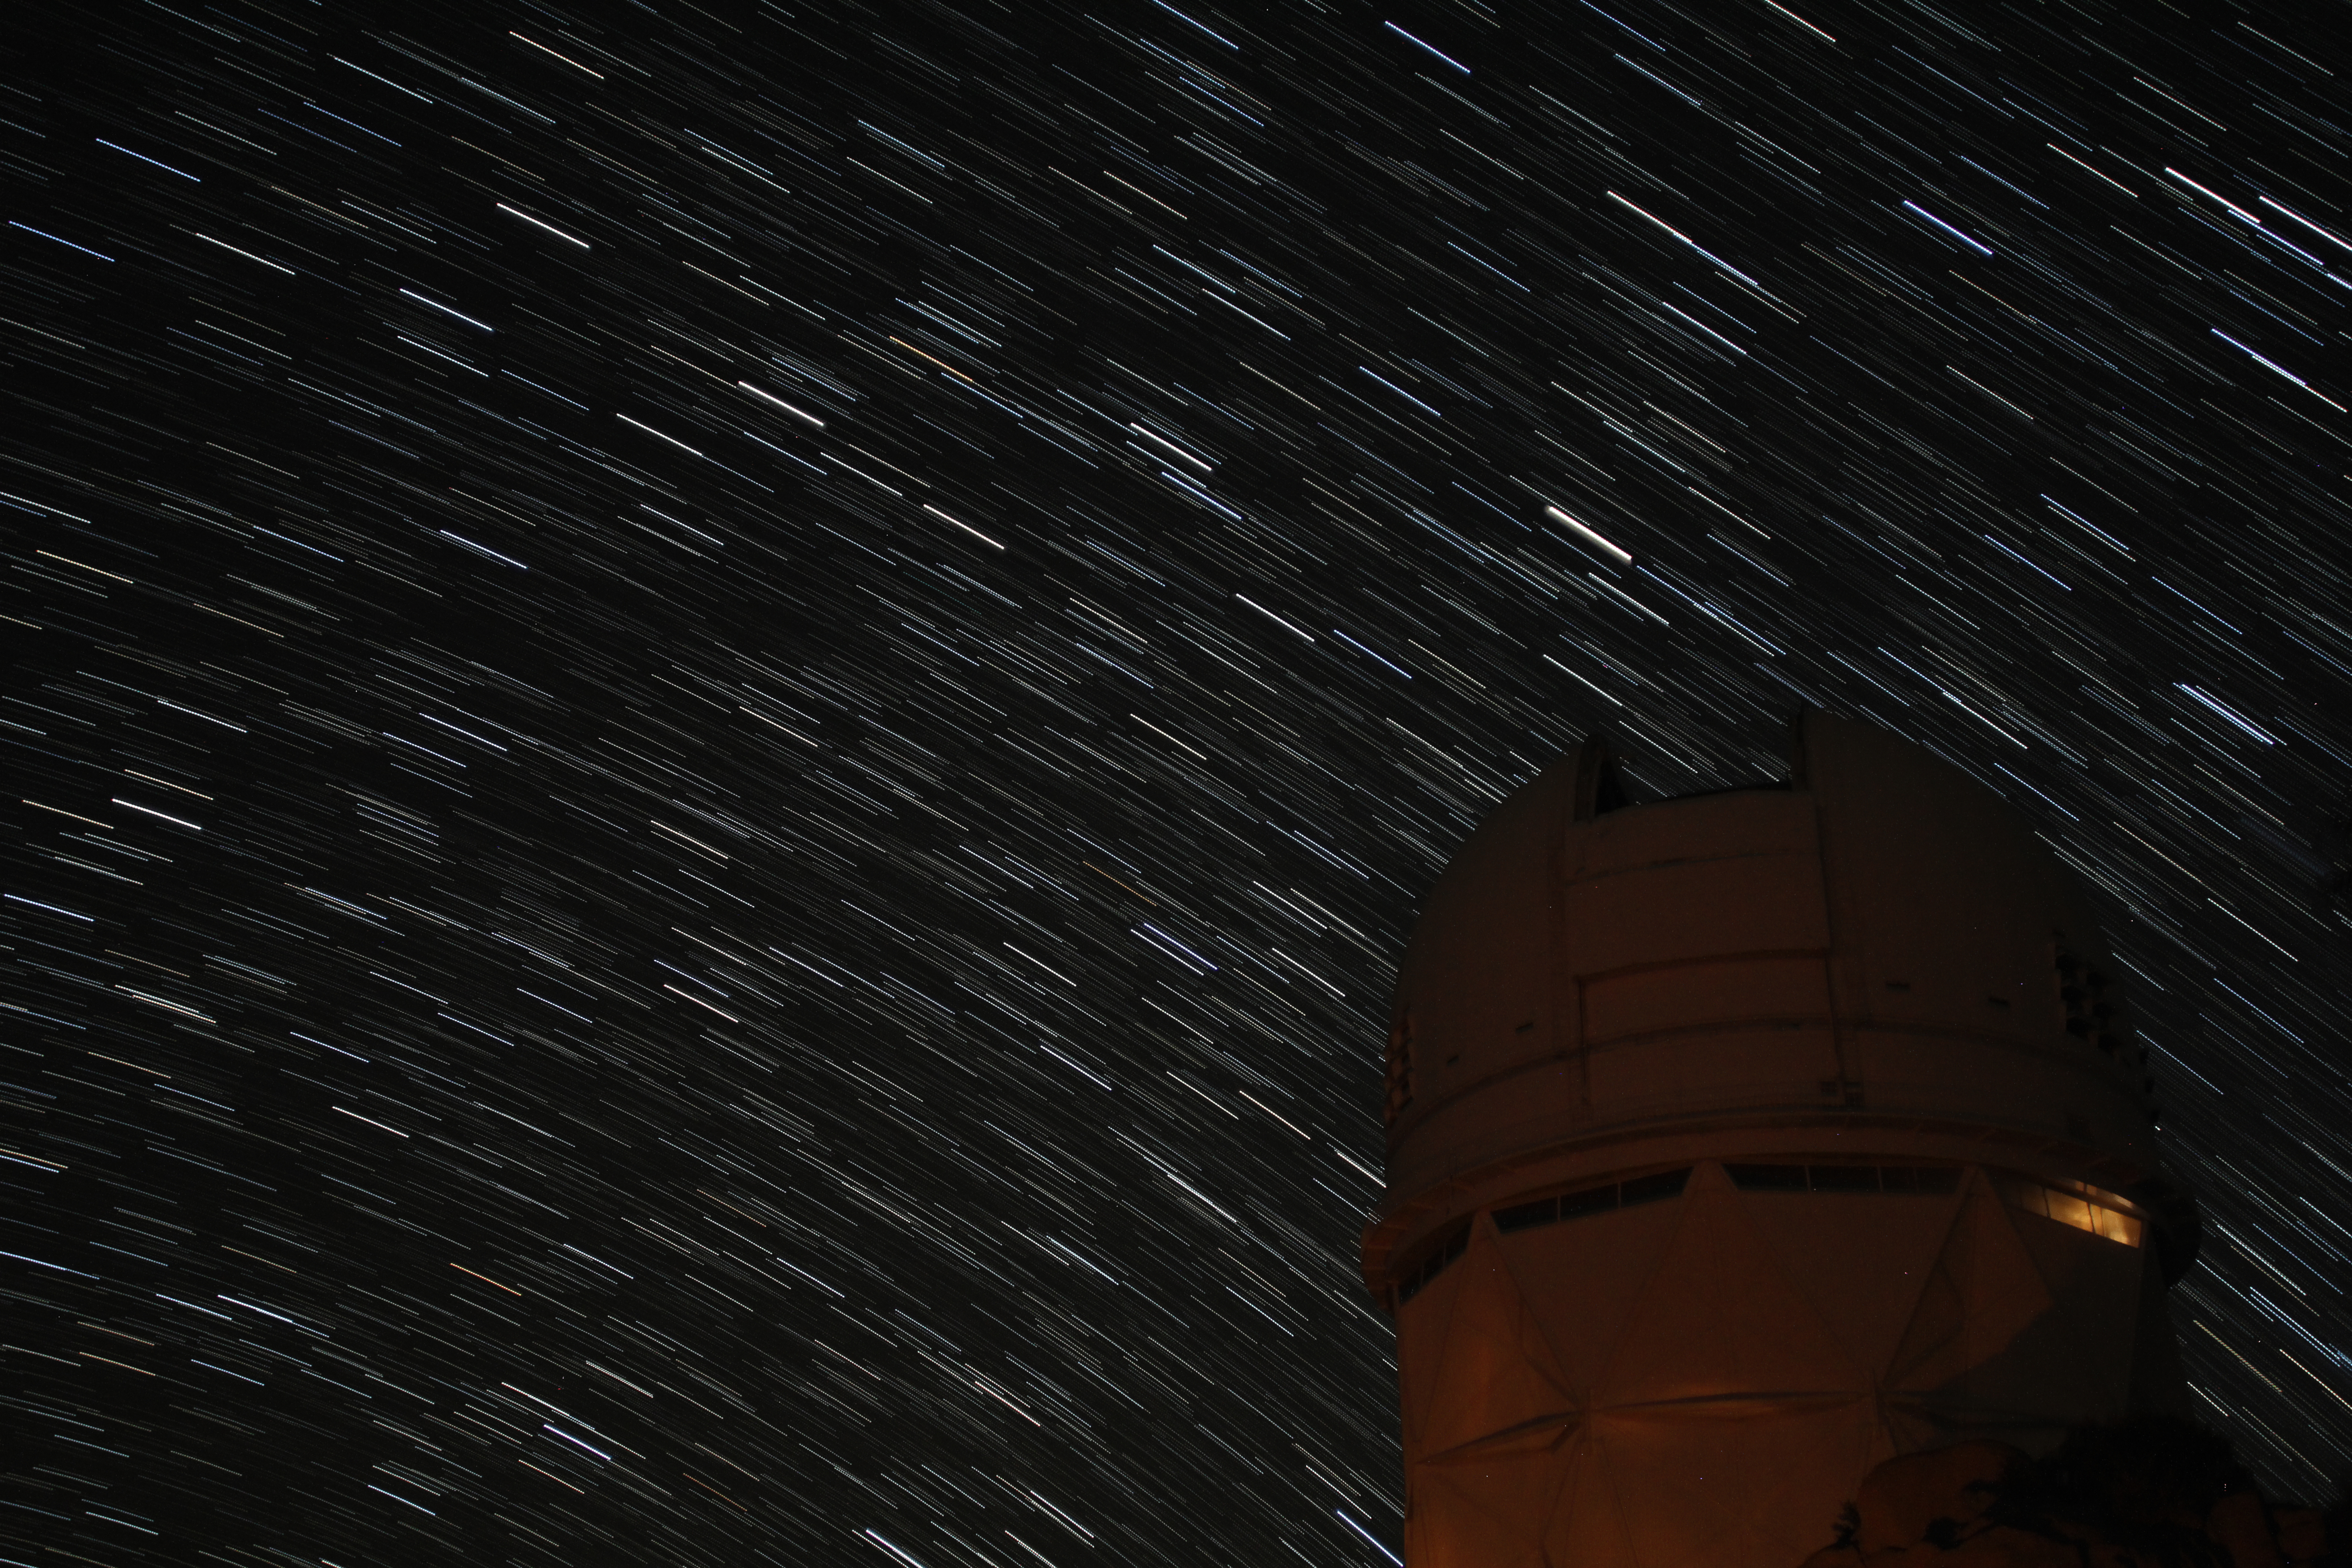

Star trails over Nicholas U. Mayall 4-meter Telescope

Star trails over Nicholas U. Mayall 4-meter Telescope at KPNO.

Credit: KPNO/NOIRLab/NSF/AURA/P. Marenfeld